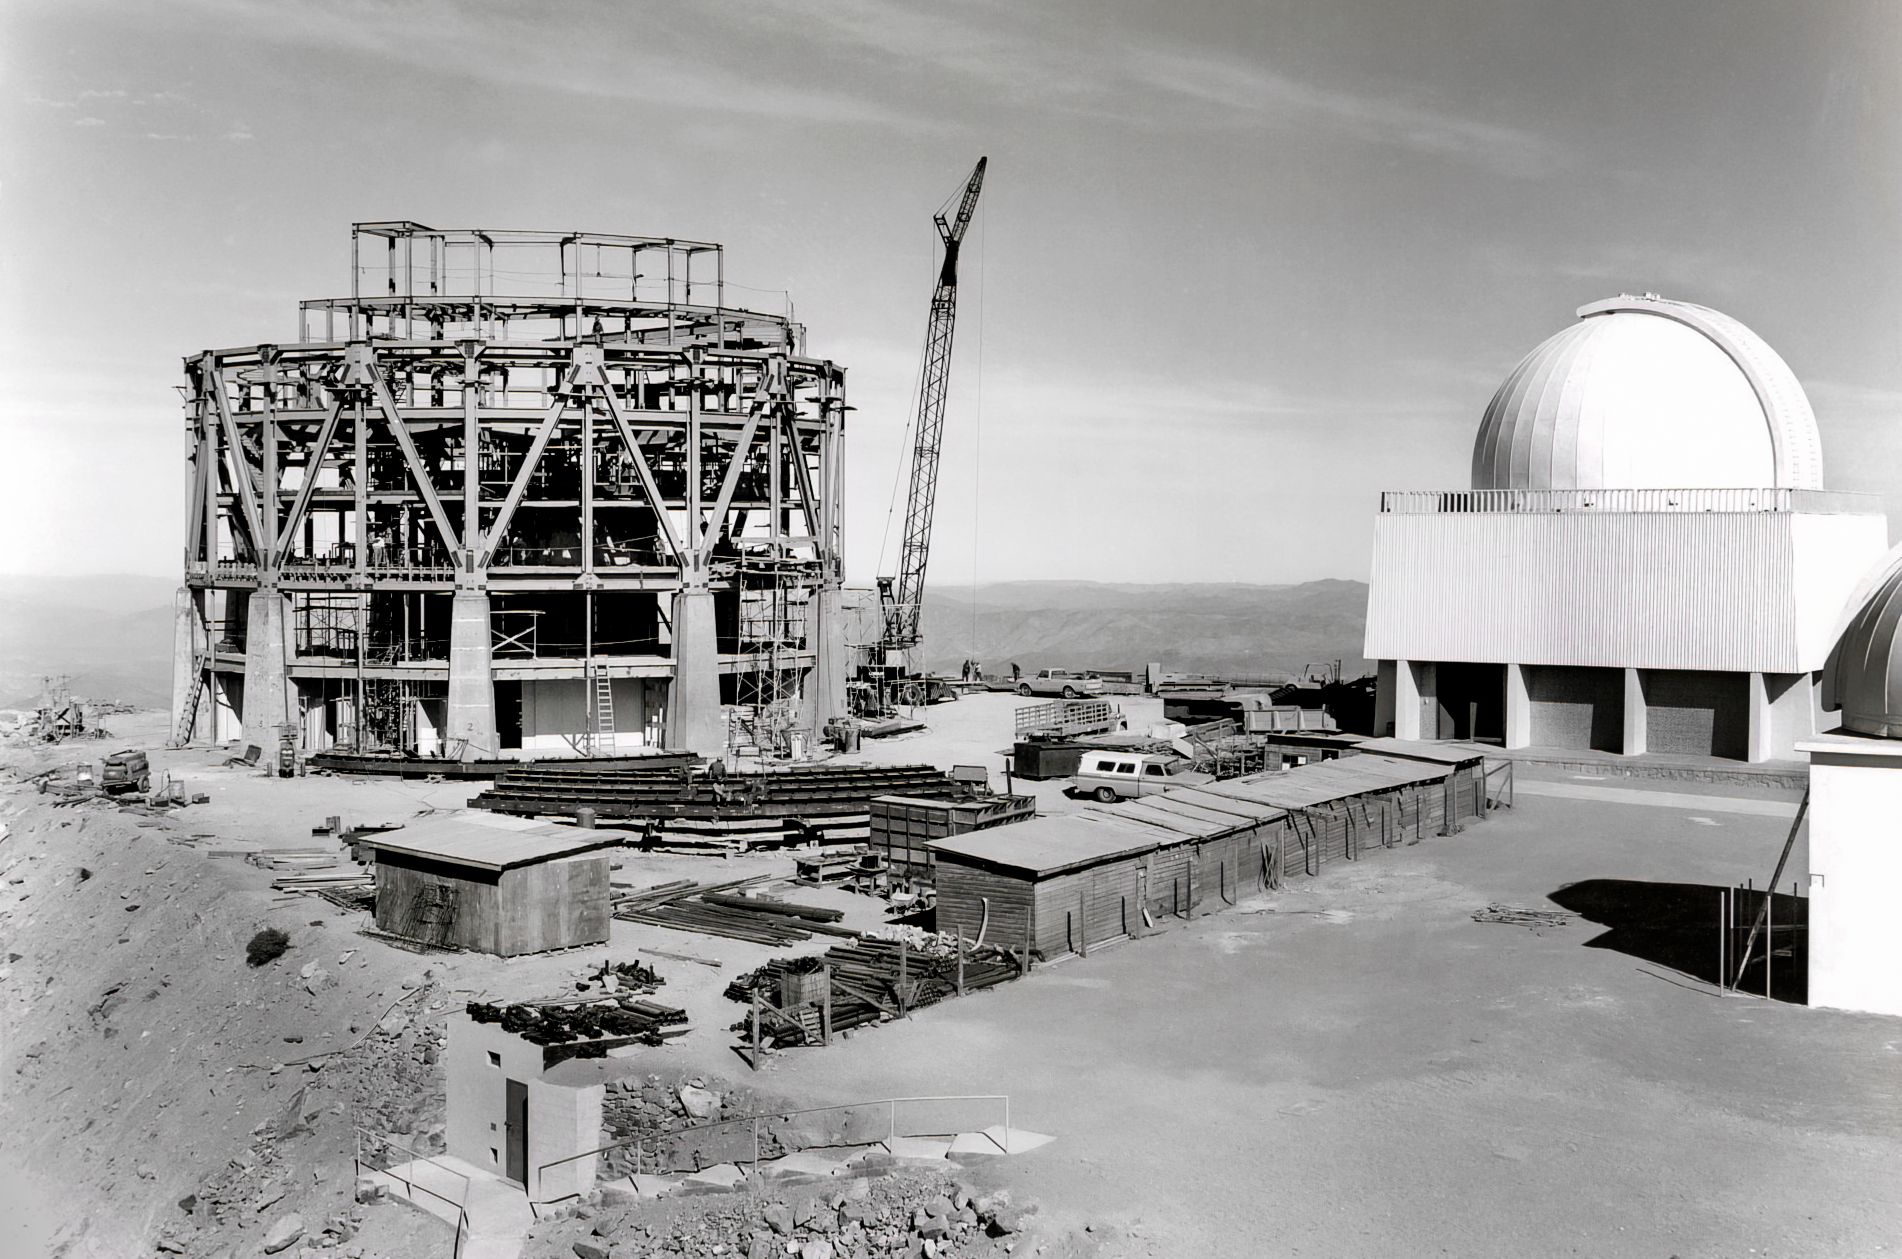

Construccion Blanco 1967

This photo, taken in 1967, shows the construction of a building to house what would become the Víctor M. Blanco 4-meter telescope, on the flattened peak of Cerro Tololo. To the right, you can see the SMARTS 1.5-meter telescope, which was installed and saw first light that year.

Credit: CTIO/NOIRLab/NSF/AURA